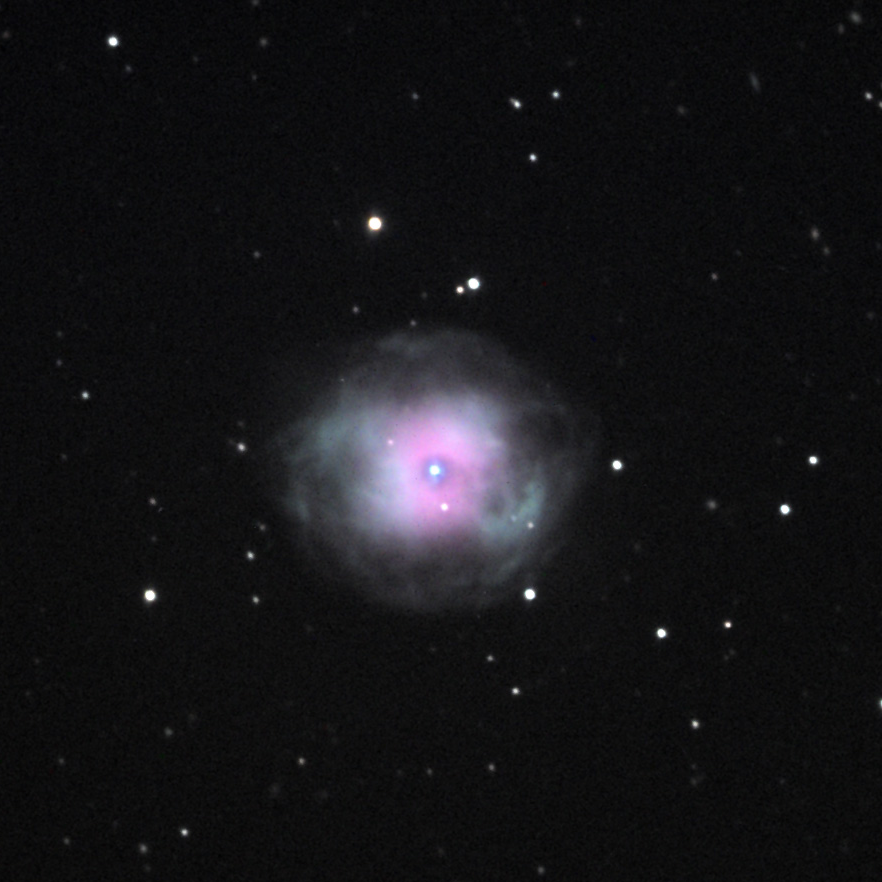

NGC 4361

This planetary nebula is located in the constellation Corvus. NASA's Spitzer Space Telescope captured an infrared image of this object as well, which provides a nice comparison.

This image was taken as part of Advanced Observing Program (AOP) program at Kitt Peak Visitor Center during 2014.

Credit: KPNO/NOIRLab/NSF/AURA/Elliot Gellman and Duke Creighton/Adam Block